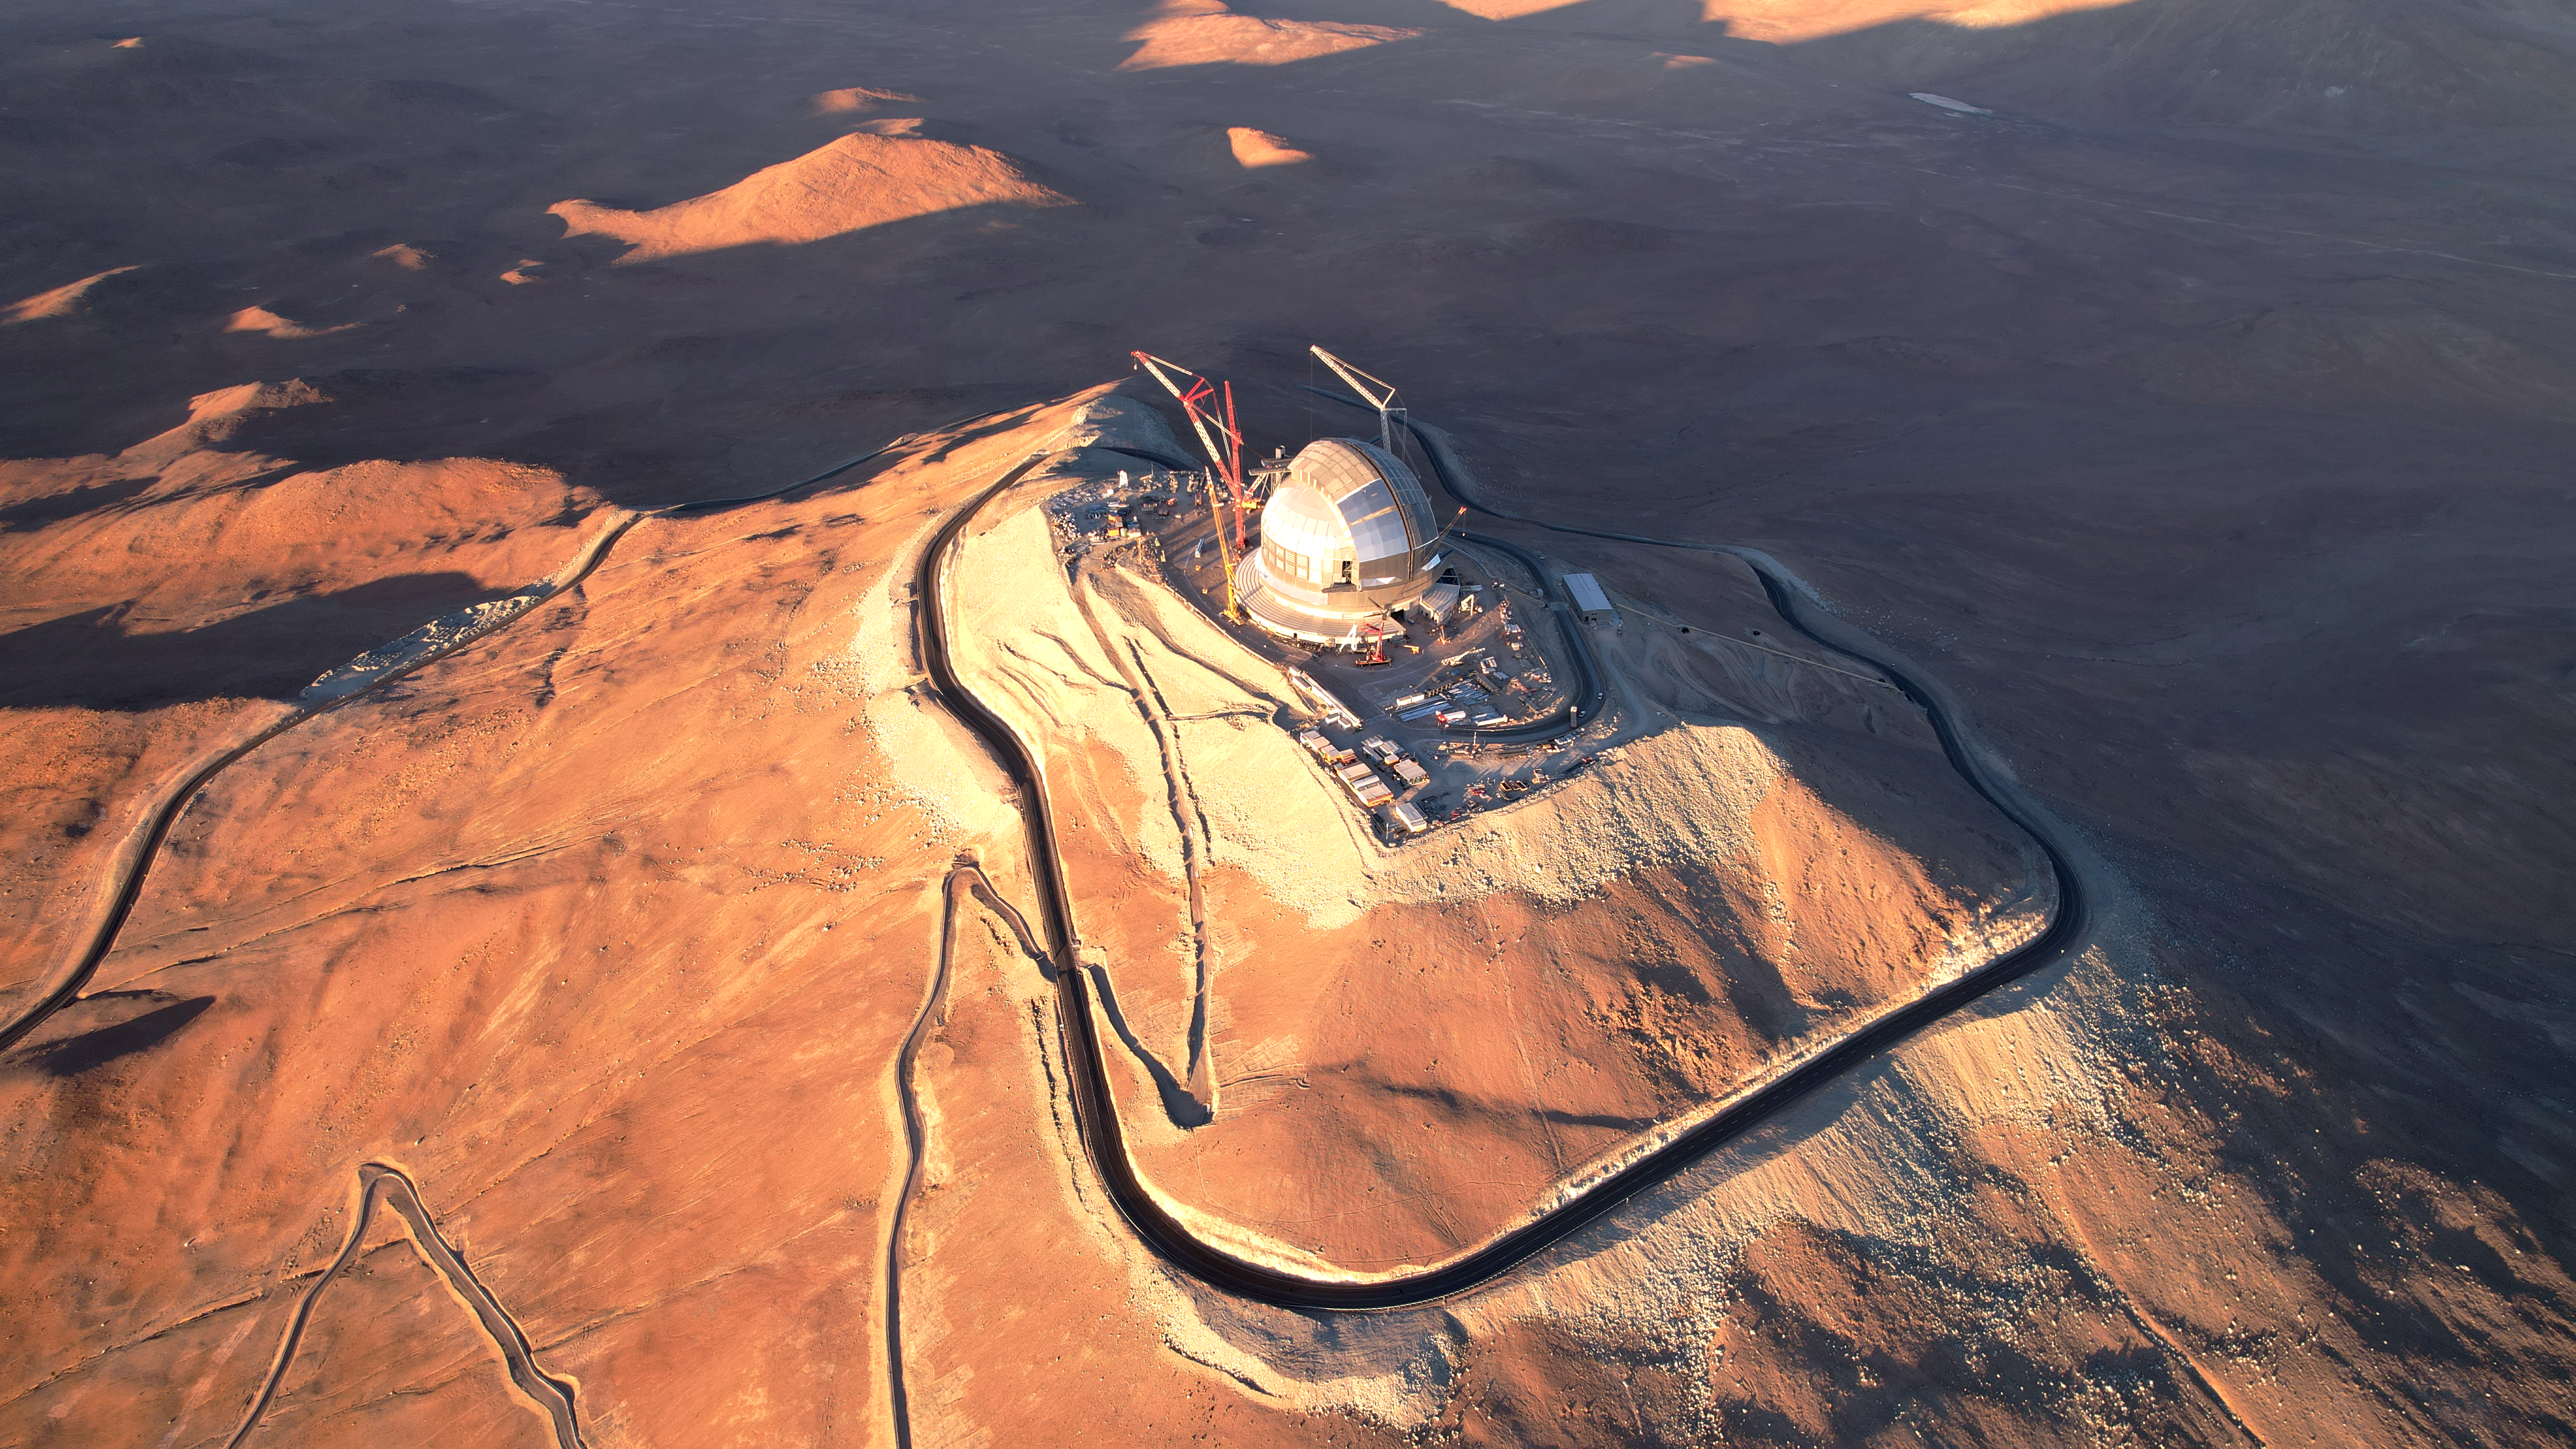

The ELT at the summit of the mountain

ESO's Extremely Large Telescope (ELT) sits majestically atop Cerro Armazones. Located in the Chilean Andes, this mountain is over 3000 metres above sea level. This location will enable the ELT to explore the wonders of the cosmos, as the uniquely dark night sky promises optimal observing conditions, far away from sources of light pollution. In this image, the ELT’s dome appears completely closed, making its construction look almost finished — but the cranes indicate that construction is still ongoing.

Astronomers eagerly anticipate the ELT’s first light, which is planned for the end of this decade. It is to be expected that the ELT will revolutionise astronomy in a fundamental way, much as Galileo did, when he first pointed his telescope at the night sky.

This image is a drone shot, taken in November of 2025, showing the construction progress.

Credit: G. Vecchia/ESO